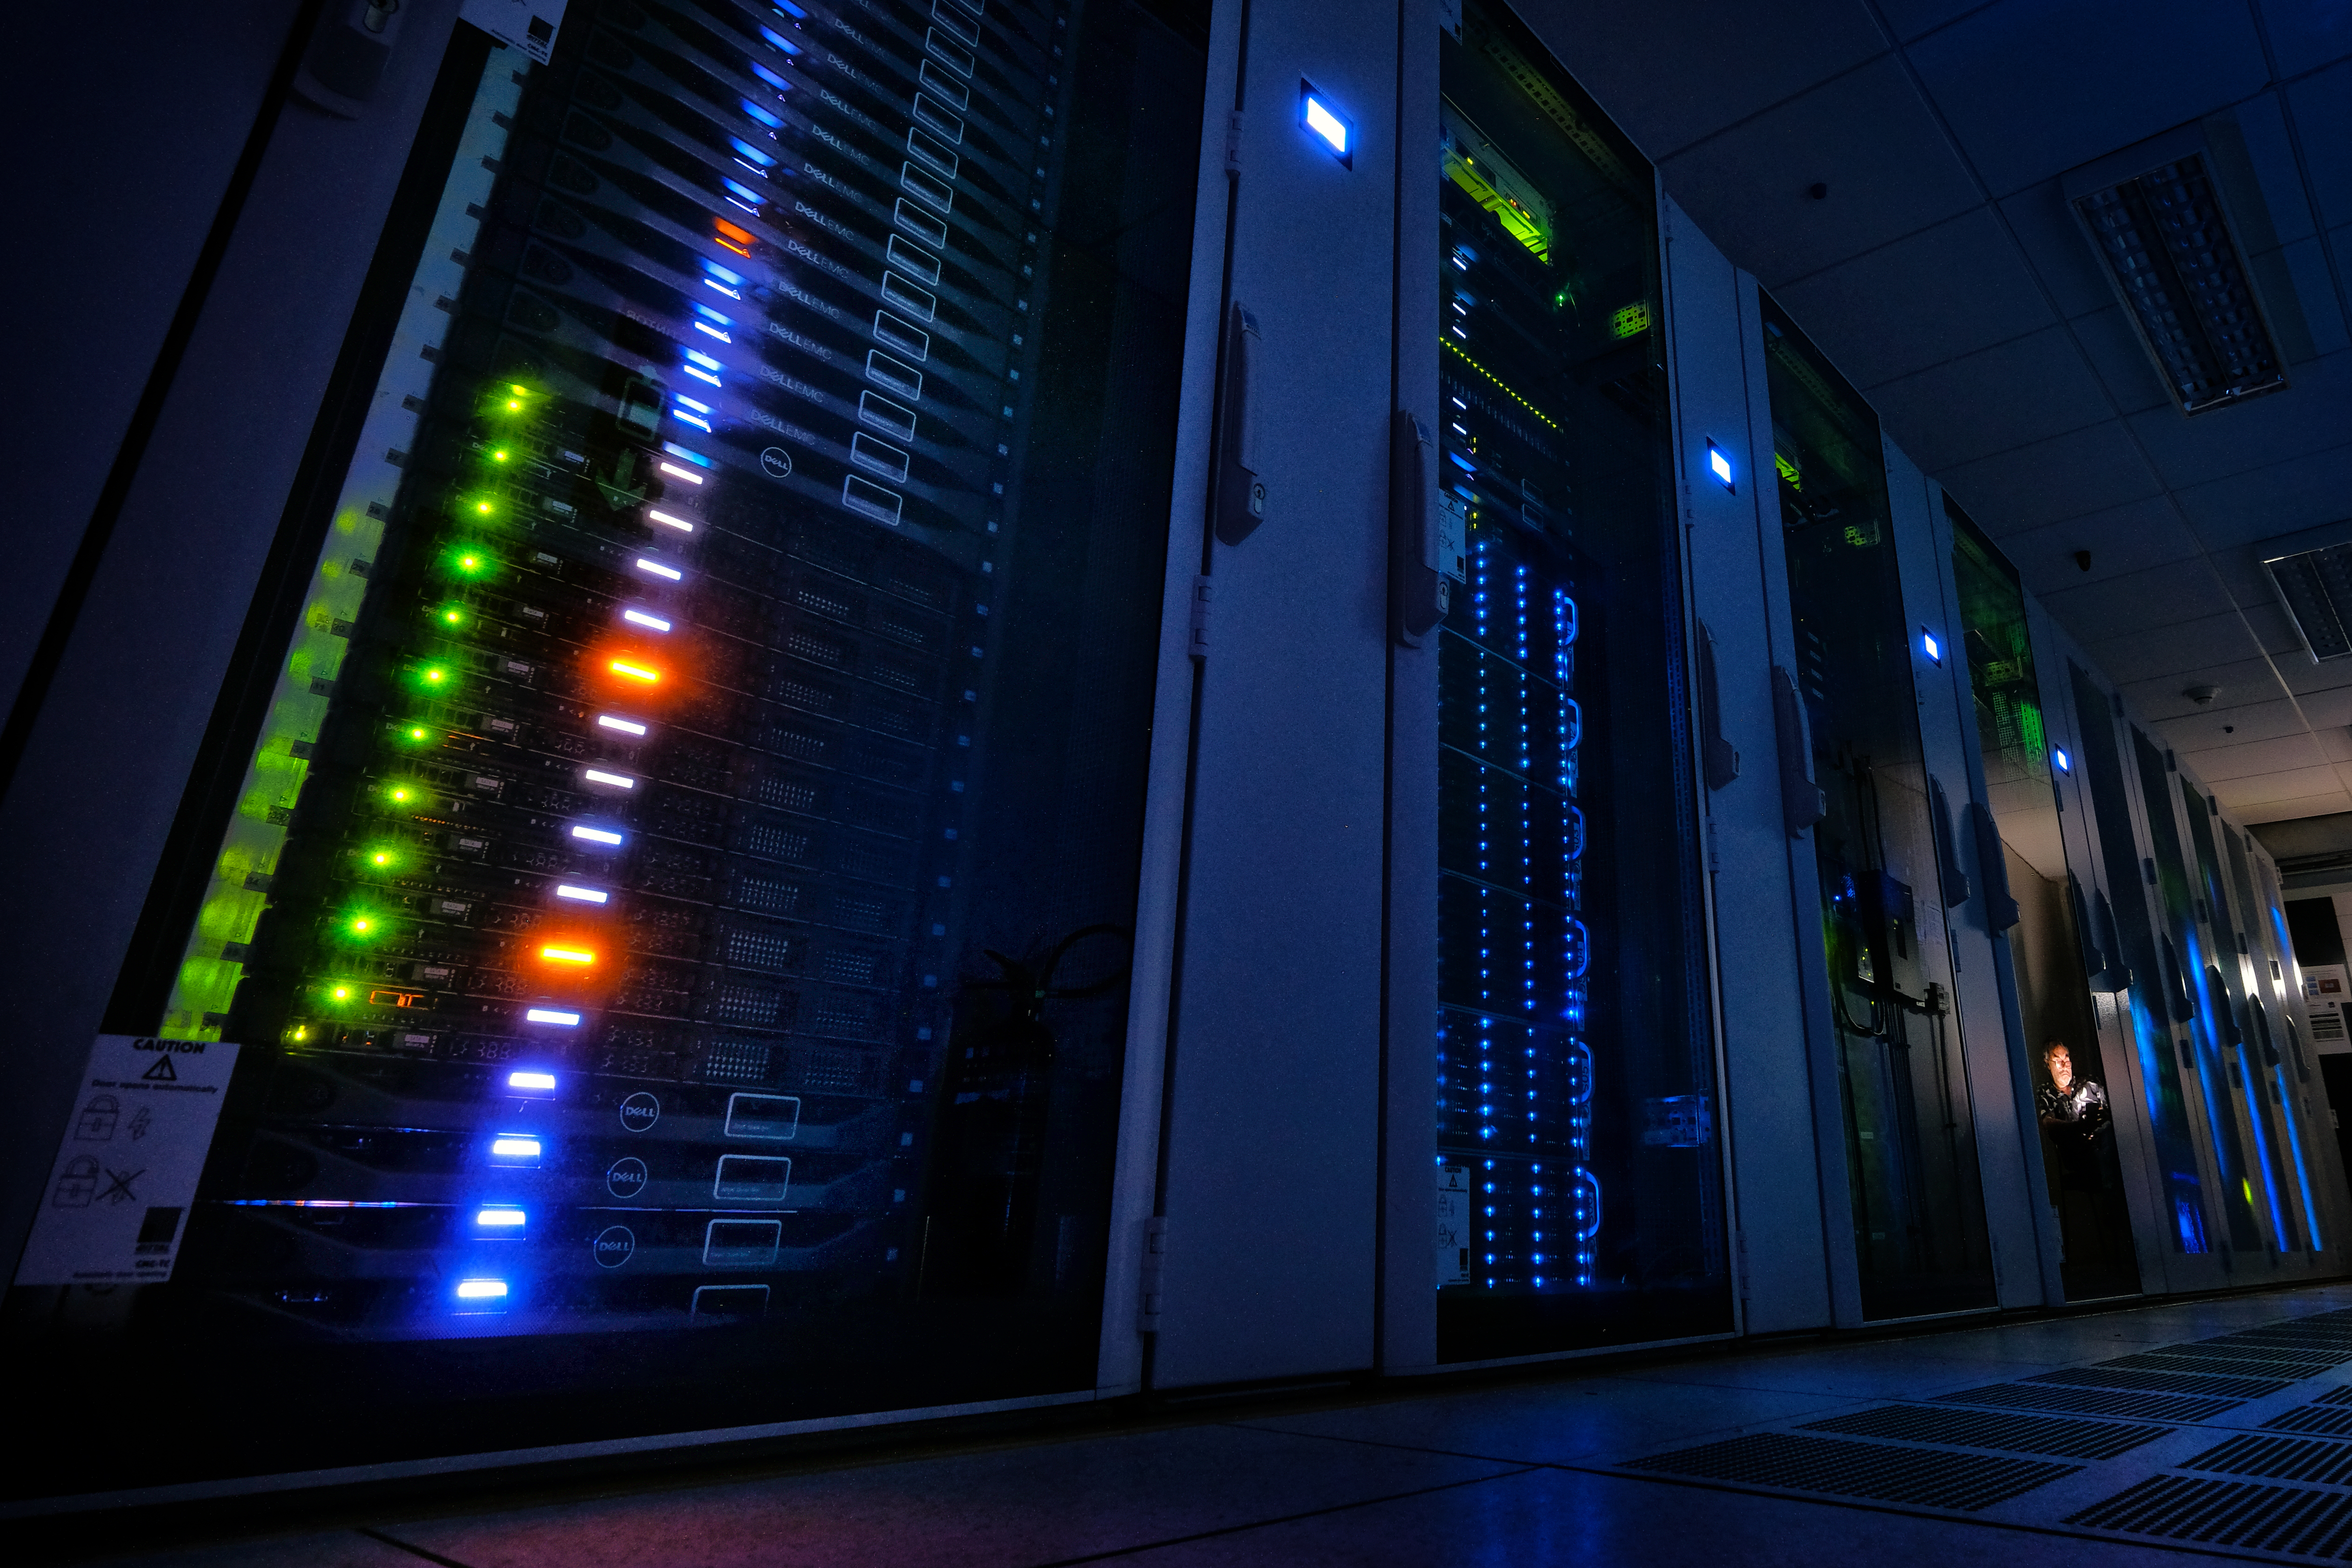

Santiago Data Center

Santiago Data Center.

Credit: Ralph Bennett - ALMA (ESO/NAOJ/NRAO)